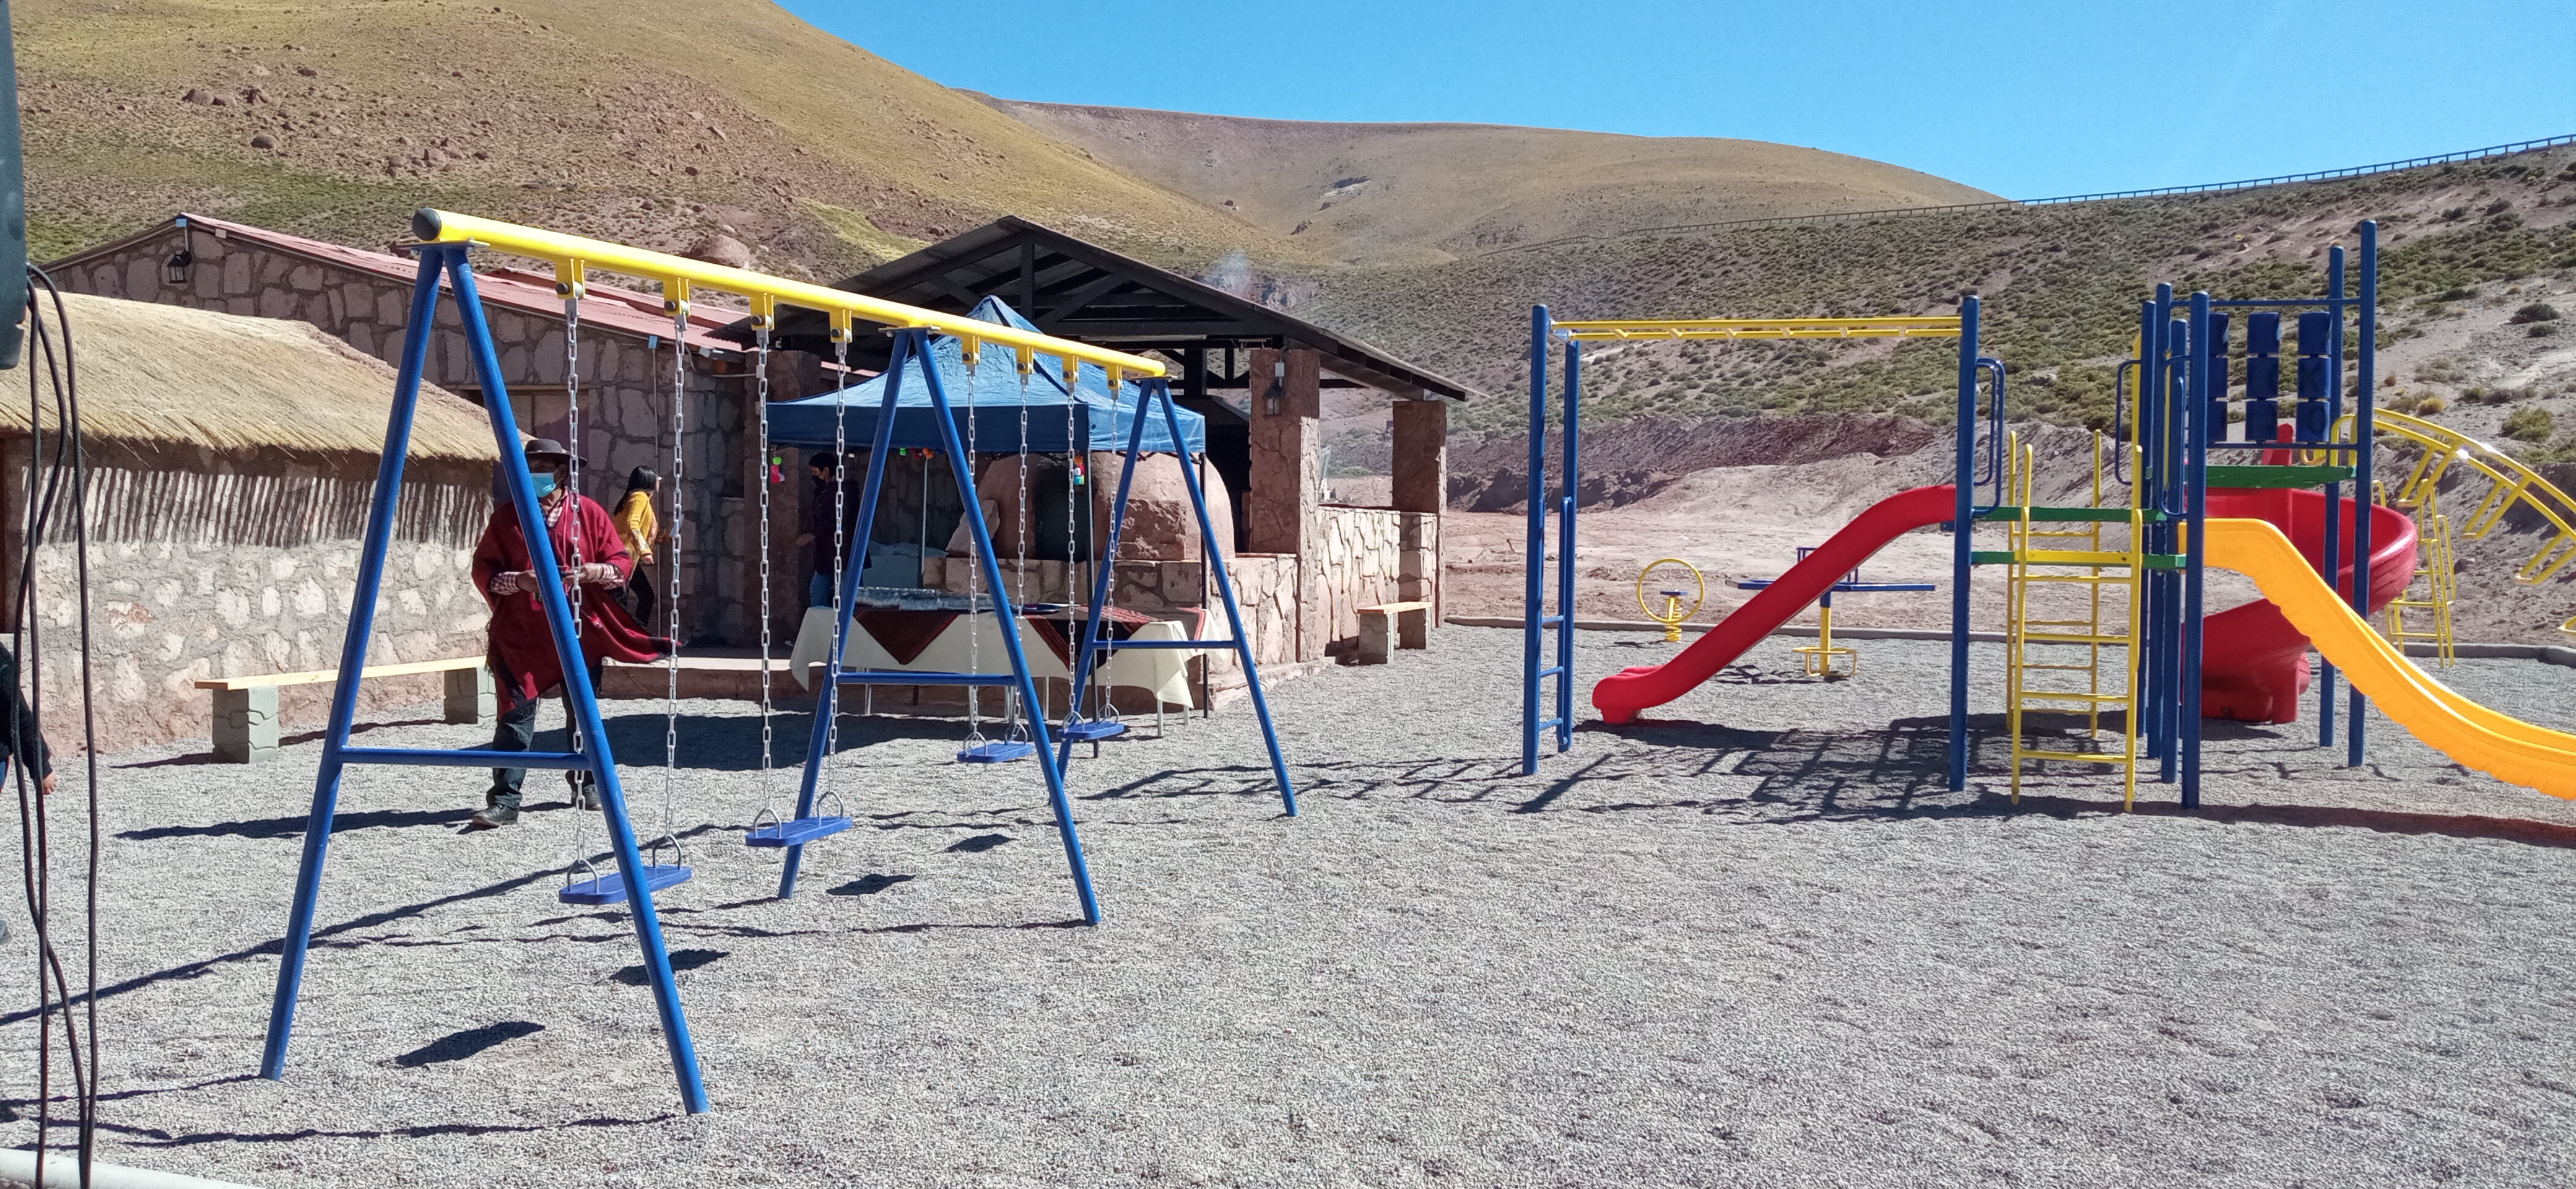

Children's playgrounds

On November 27th, the "Children's playgrounds" were inaugurated by Machuca's indigenous community in Machuca town.

@Danilo-Vidal

Credit: ALMA (ESO/NAOJ/NRAO)